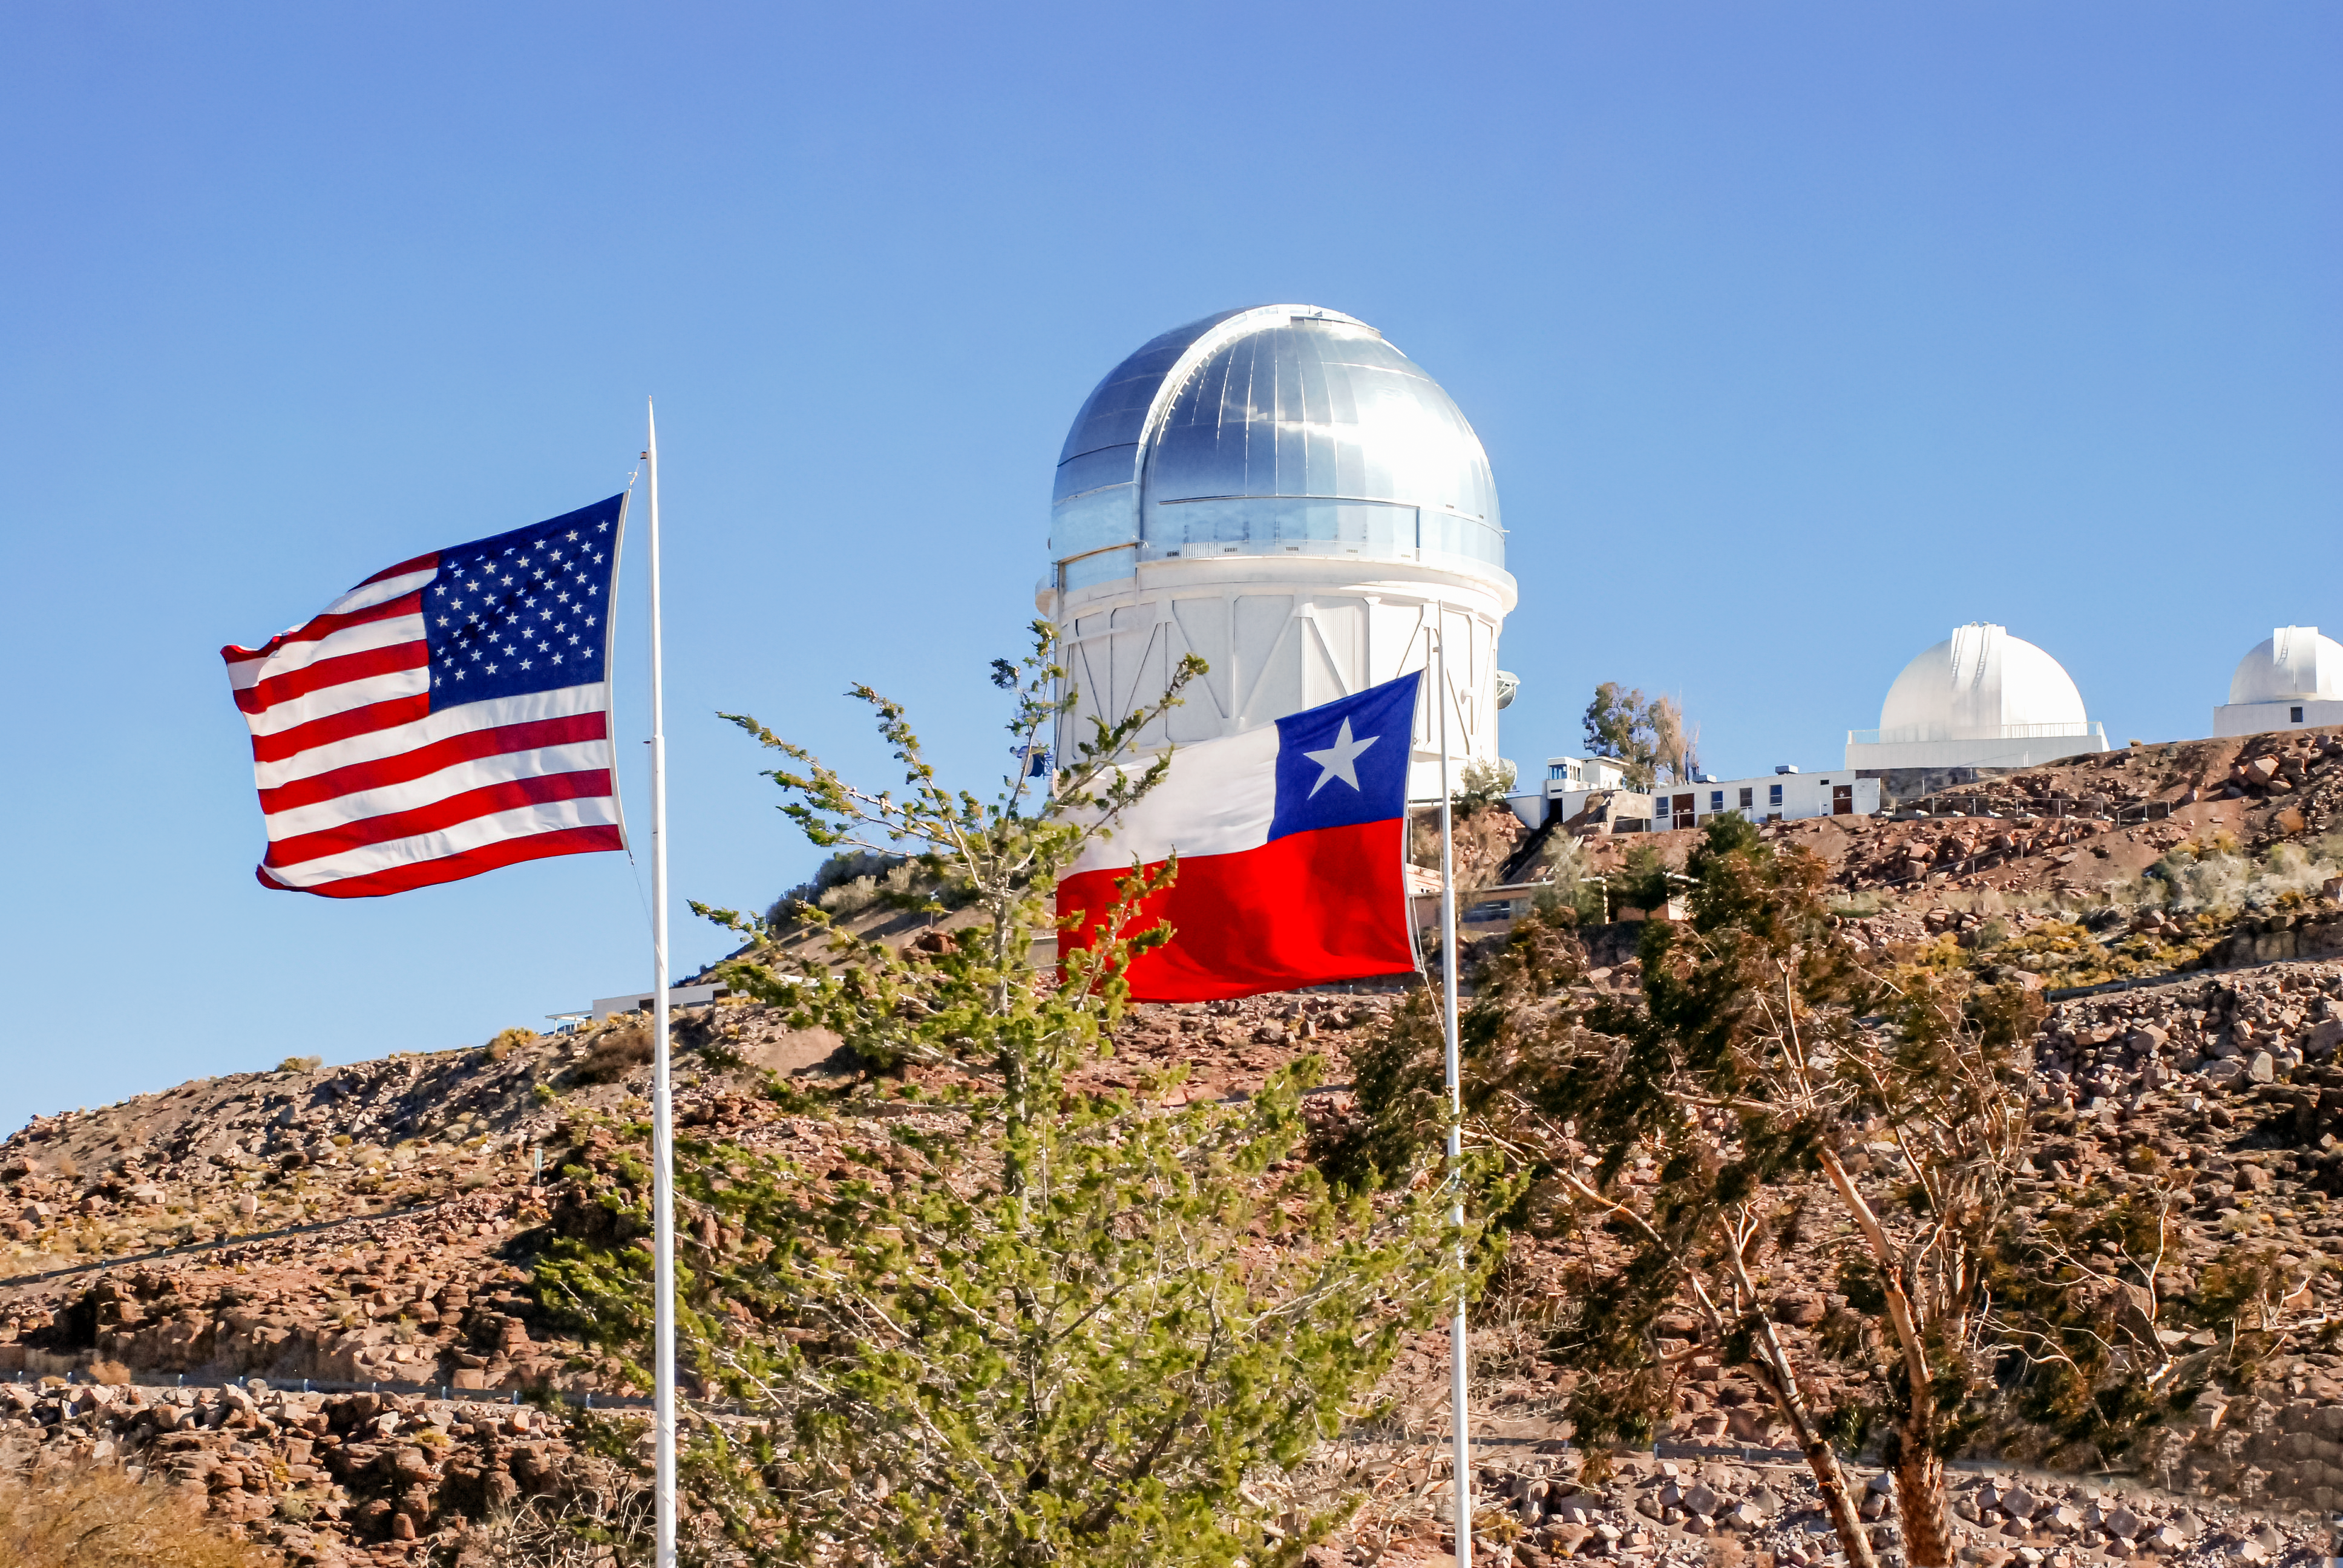

Flags on Cerro Tololo

The flags of the United States and Chile fly outside the Round Office Building (ROB) in Cerro Tololo, celebrating the 4th of July of 2010, with the Blanco, Curtis-Schmidt and 1.0 meter telescopes in the background.

Credit: CTIO/NOIRLab/NSF/AURA/A. Gomez